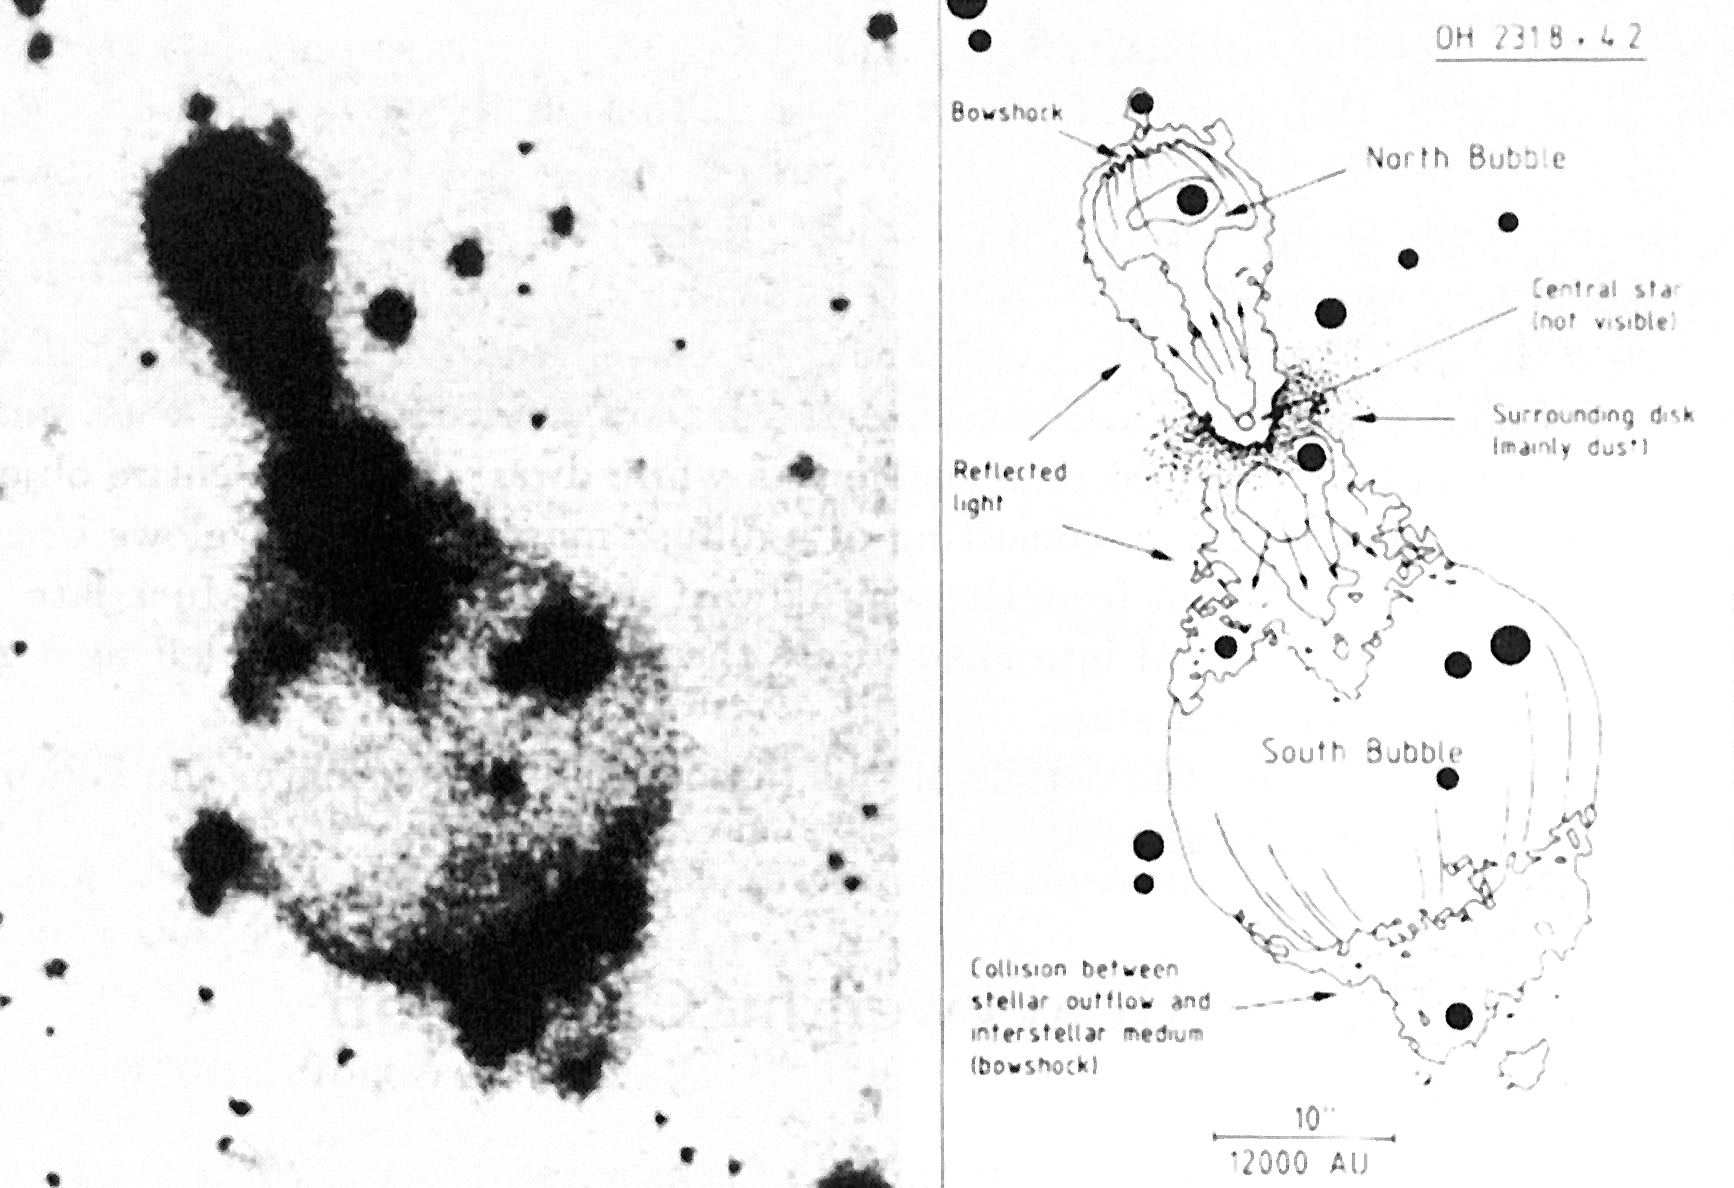

Bubbles around the dying star OH231.8+4.2

Bubbles around the dying star OH231.8+4.2. This red CCD-image (left) of the peculiar object OH231.8+4.2 shows for the first time a star during the rapid transition from a red giant to a white dwarf (cf. ESO Press Release eso8703). A schematic interpretation of the picture is shown at the right. The star is embedded in a dense dust disk and material is ejected into two `bubbles'. Shocked regions indicate where high-speed stellar material collides with interstellar gas and dust. The dark points are stars in the Milky Way which have no connection with this object. The scale is indicated; North is up and East to the left. (ESO Press Release eso8703; BW)

Credit: ESO